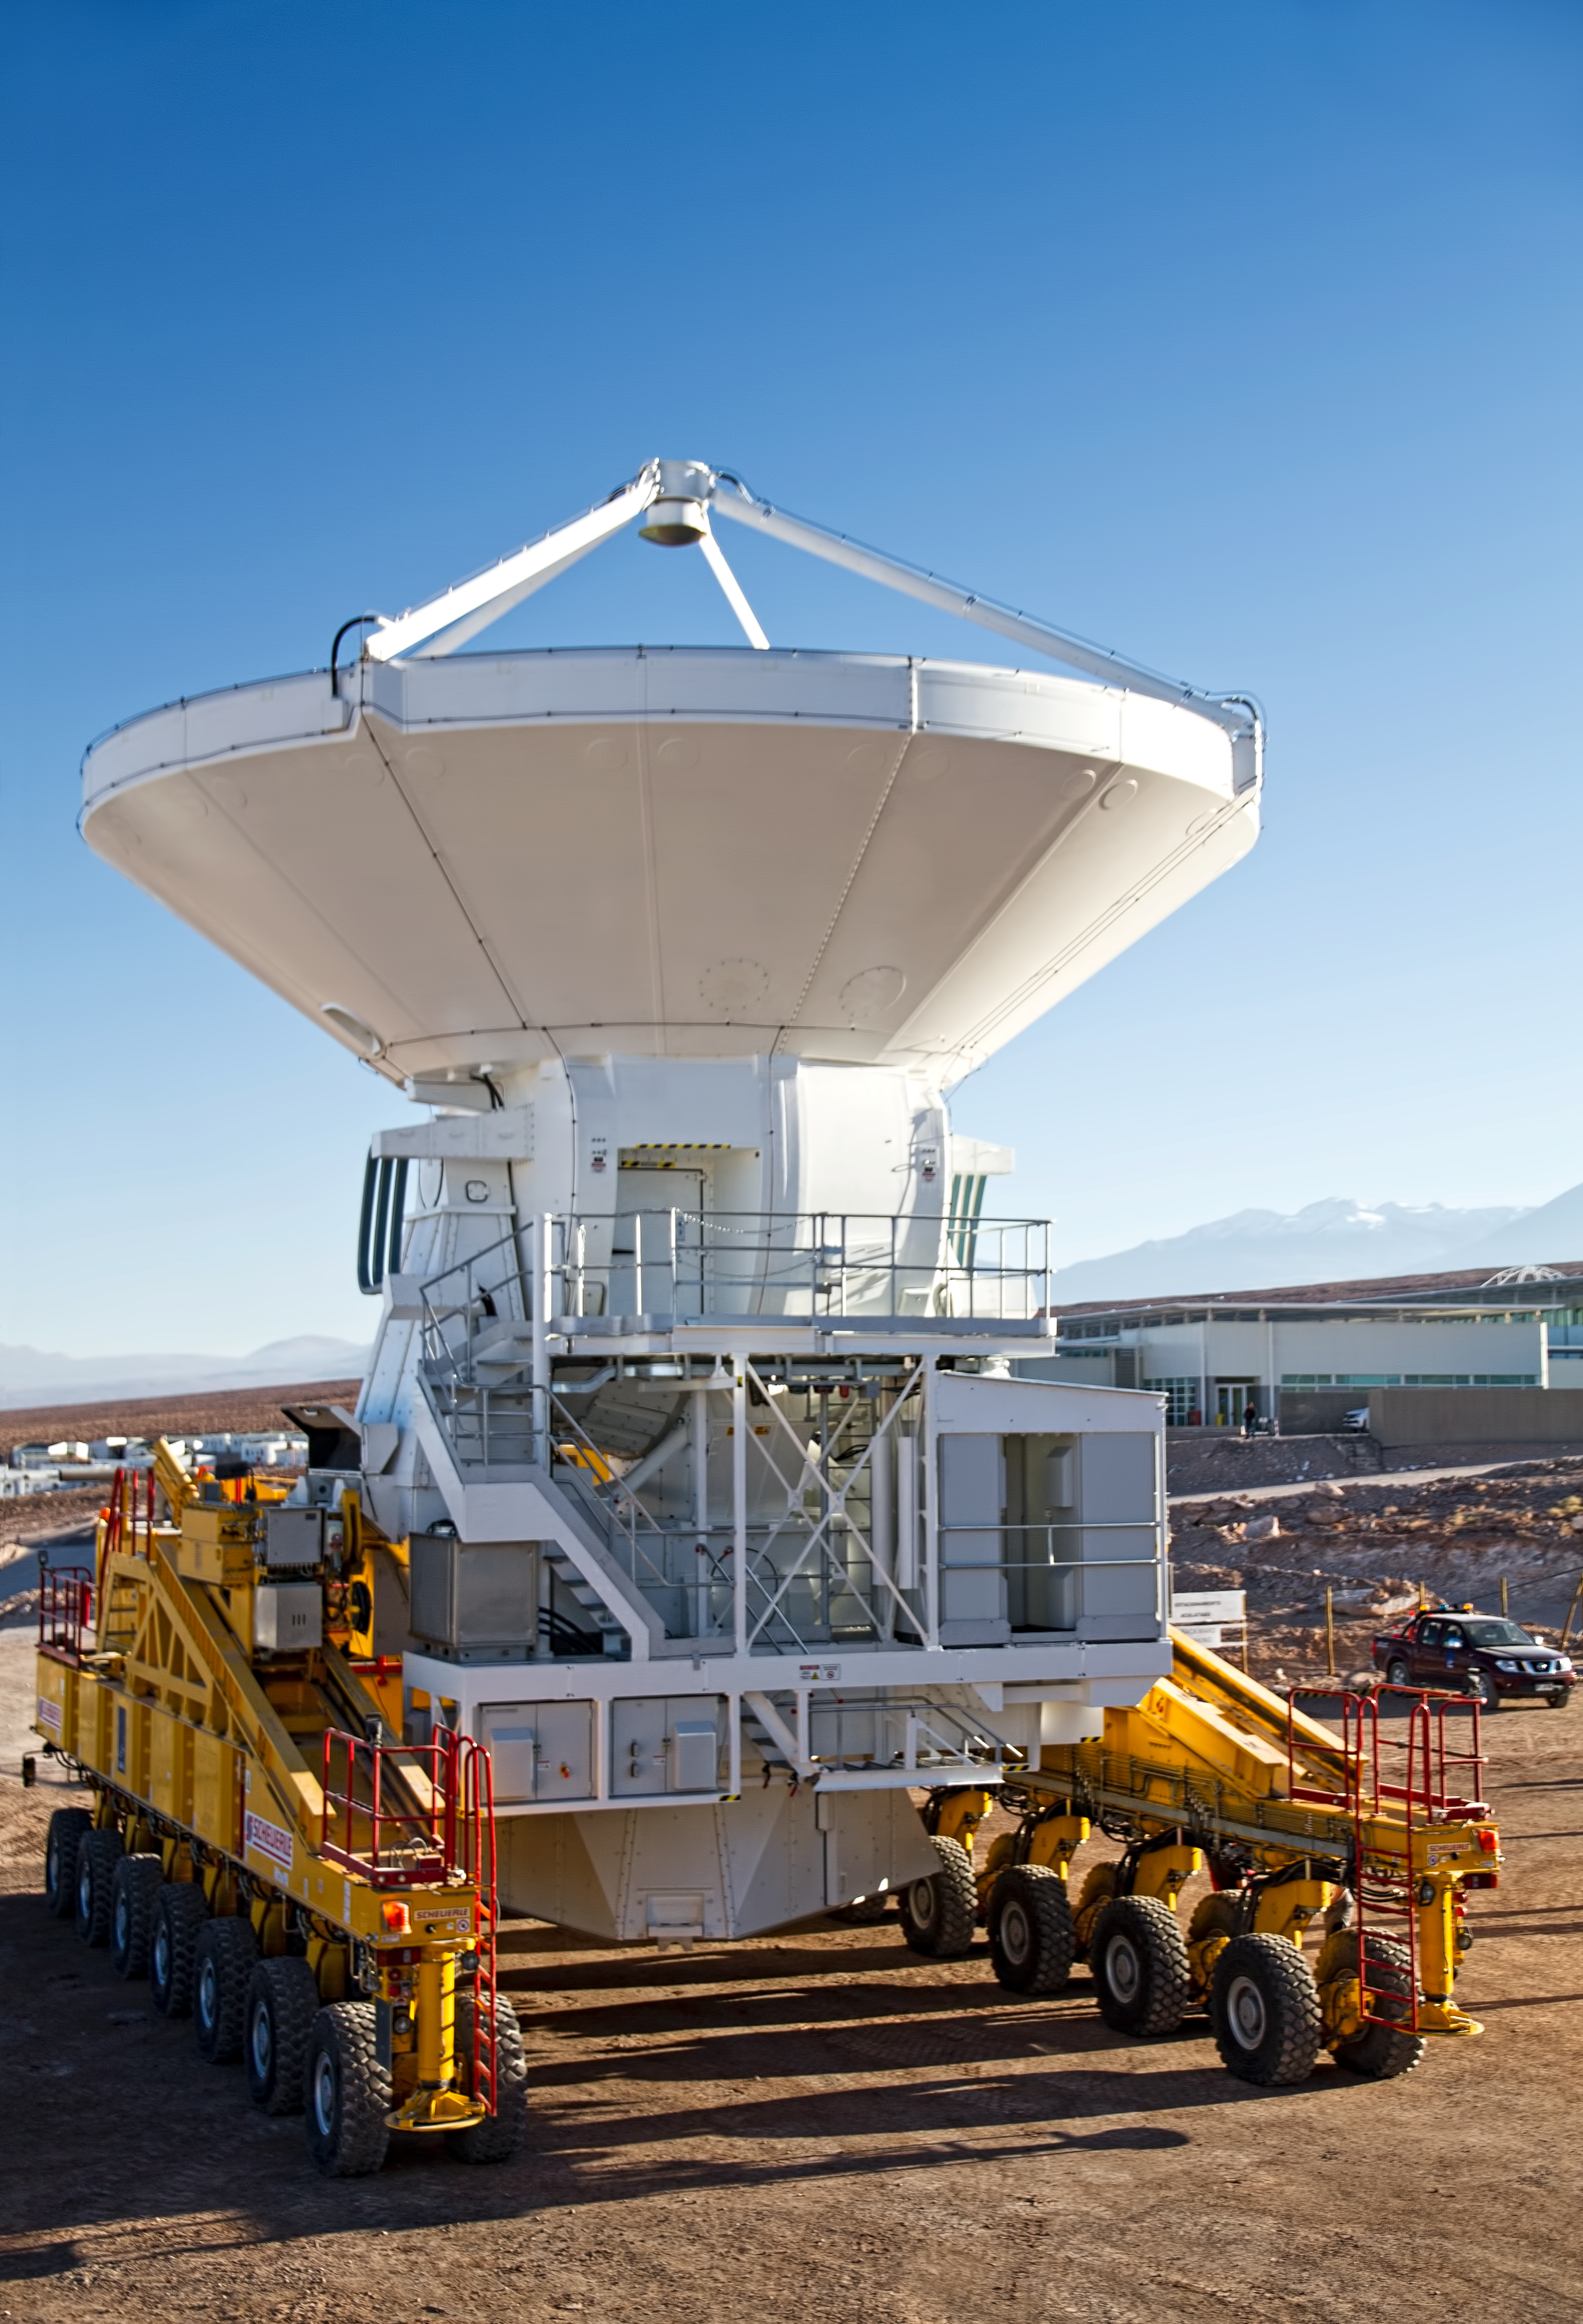

First European ALMA antenna handed over to Joint ALMA Observatory

The first European antenna for ALMA is moved the short distance from the Site Erection Facility, where it was assembled, to the Operations Support Facility on one of the giant yellow ALMA transporter vehicles. The two sites are next to each other, at an altitude of 2900 metres in the foothills of the Chilean Andes. This short trip marks the handover of the antenna from the AEM Consortium (Thales Alenia Space, European Industrial Engineering, and MT-Mechatronics), who built it, to the ALMA Observatory. The antenna weighs about 95 tonnes, and its dish has a diameter of 12 metres. It joins other antennas provided by the North American and East Asian ALMA partners. After testing at the OSF, it will be moved up to the 5000-metre Chajnantor plateau, where the ALMA telescope is taking shape.

Read more about this event on http://www.eso.org/public/announcements/ann11022/

Credit: ESO/S. Rossi